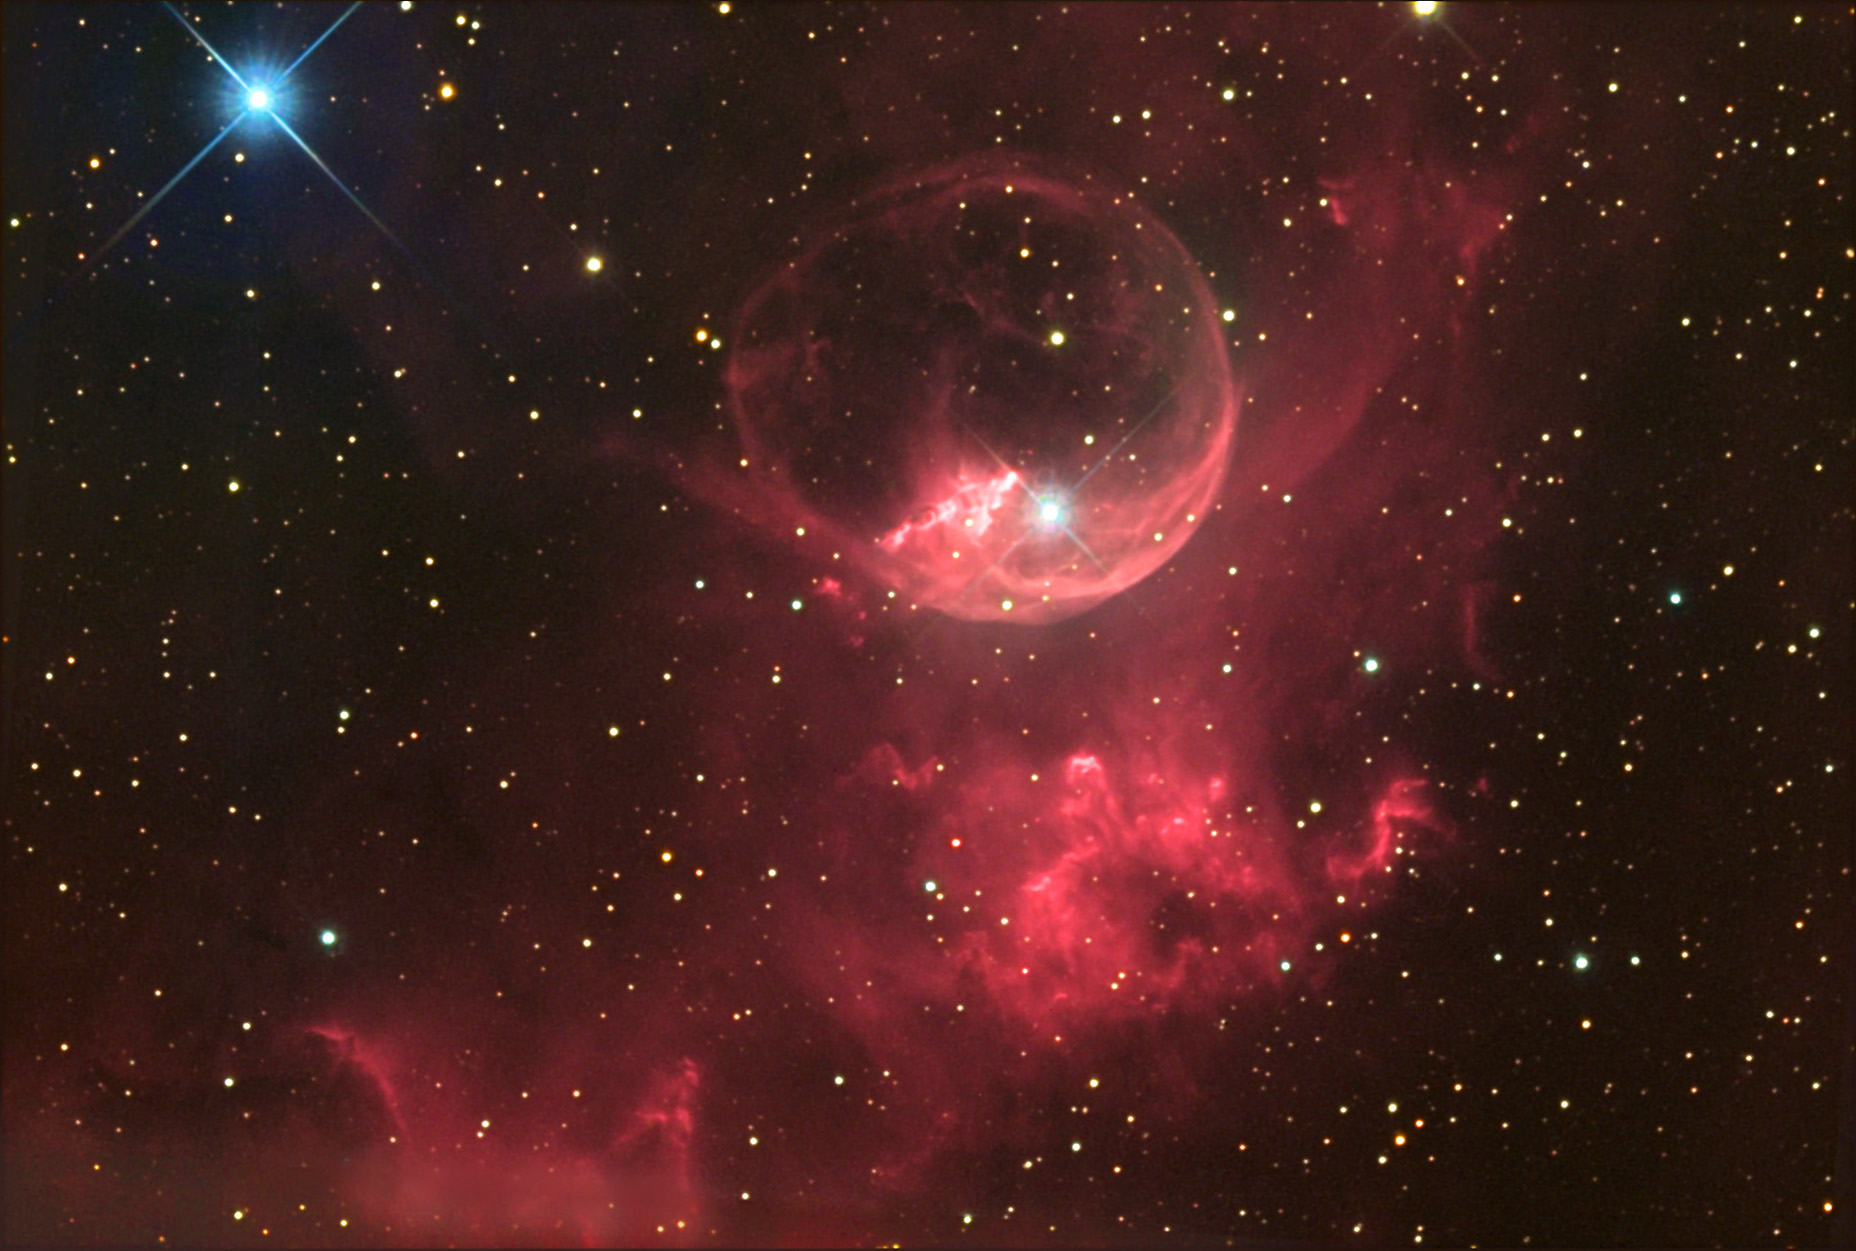

NGC 7635

This mysterious ball of gas is about half a degree from M52, in Cassiopeia. See NGC 2359-Thor's Helmet for more information on this type of object.

This image was taken as part of Advanced Observing Program (AOP) program at Kitt Peak Visitor Center during 2014.

Credit: KPNO/NOIRLab/NSF/AURA/Brad Ehrhorn/Adam Block